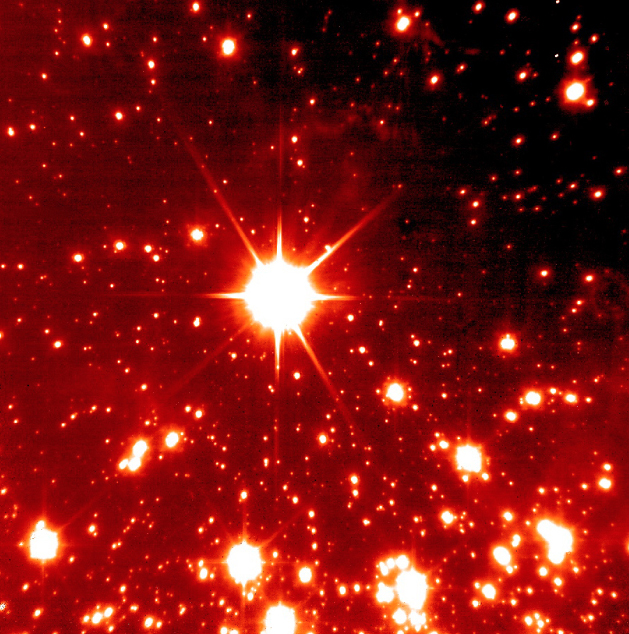

Area near centre of NGC 3603

This image displays a NAOS-CONICA image of the starburst cluster NGC 3603, obtained during the second night of NAOS-CONICA operation. The sky region shown is some 20 arcsec to the North of the centre of the cluster. NAOS was compensating atmospheric disturbances by analyzing light from the central star with its visual wavefront sensor, while CONICA was observing in the K-band. The image is nearly diffraction-limited and has a Full-Width-Half-Maximum (FWHM) diameter of 0.07 arcsec, with a central Strehl ratio of 56% (a measure of the degree of concentration of the light). The exposure lasted 300 seconds. North is up and East is left. The field measures 27 x 27 arcsec.

Credit: ESO